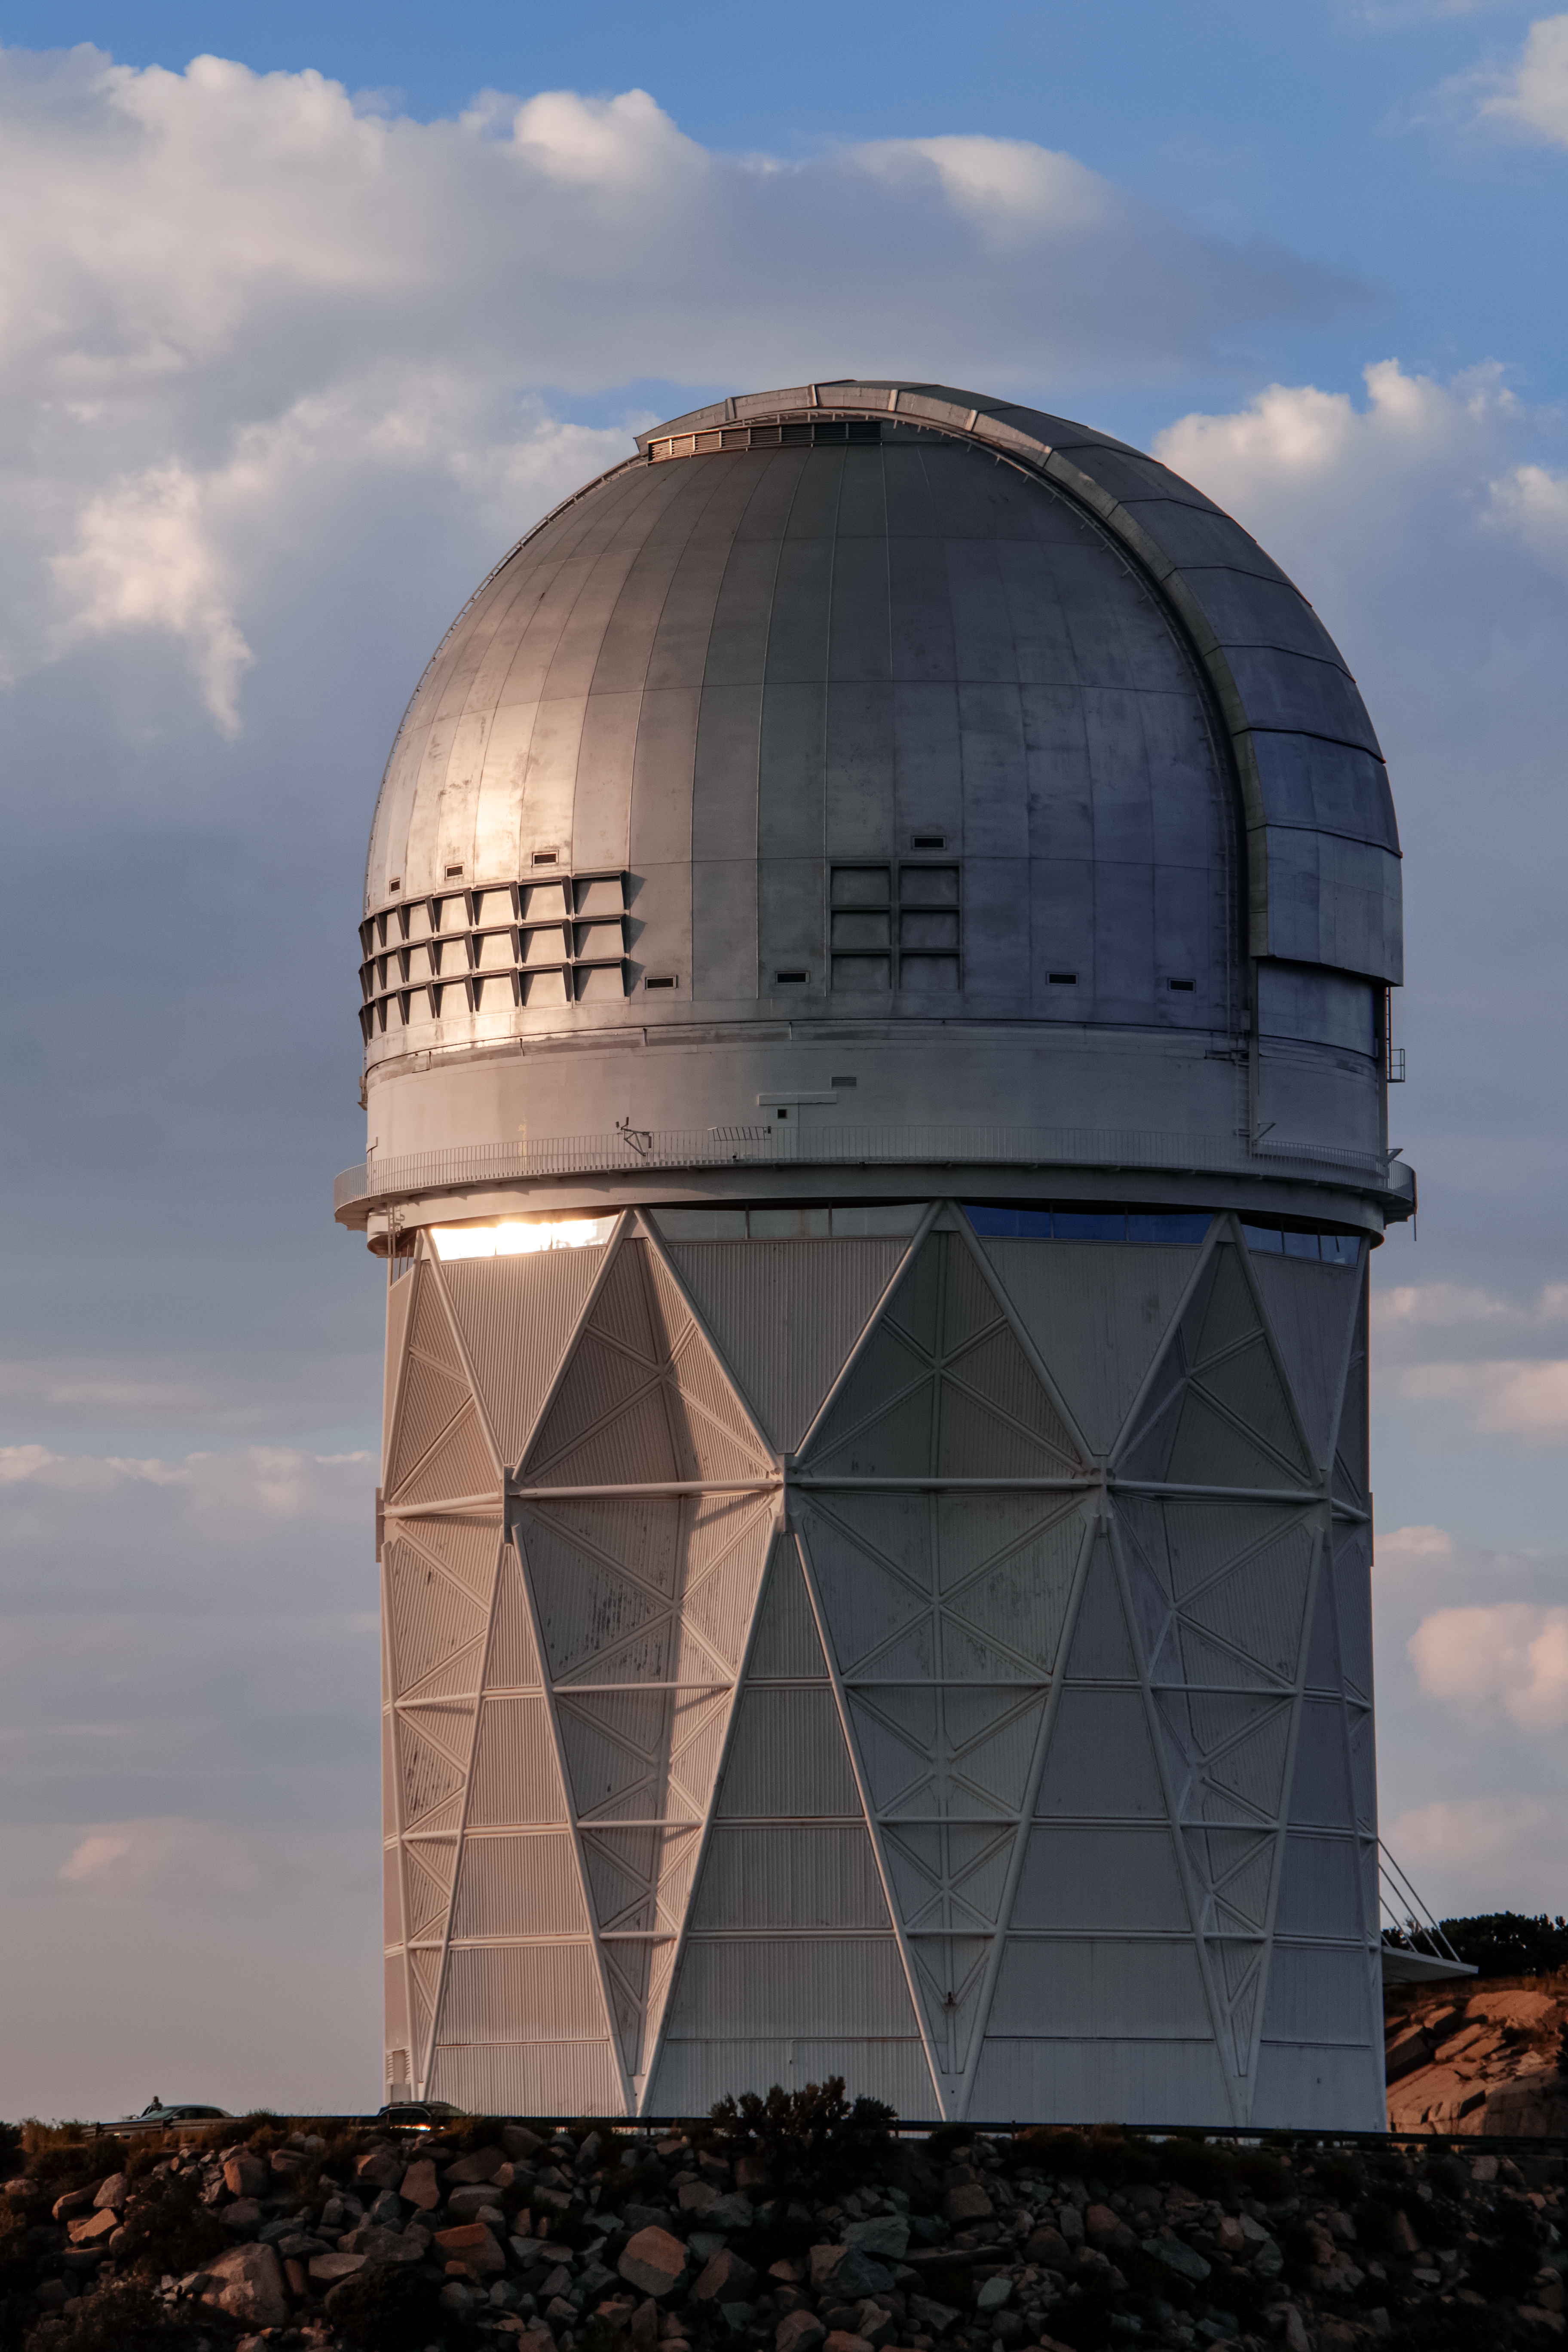

Nicholas U. Mayall 4-meter Telescope at Sunset

The Nicholas U. Mayall 4-meter Telescope, located at Kitt Peak National Observatory, is shown here at sunset.

Credit: NOIRLab/AURA/NSF